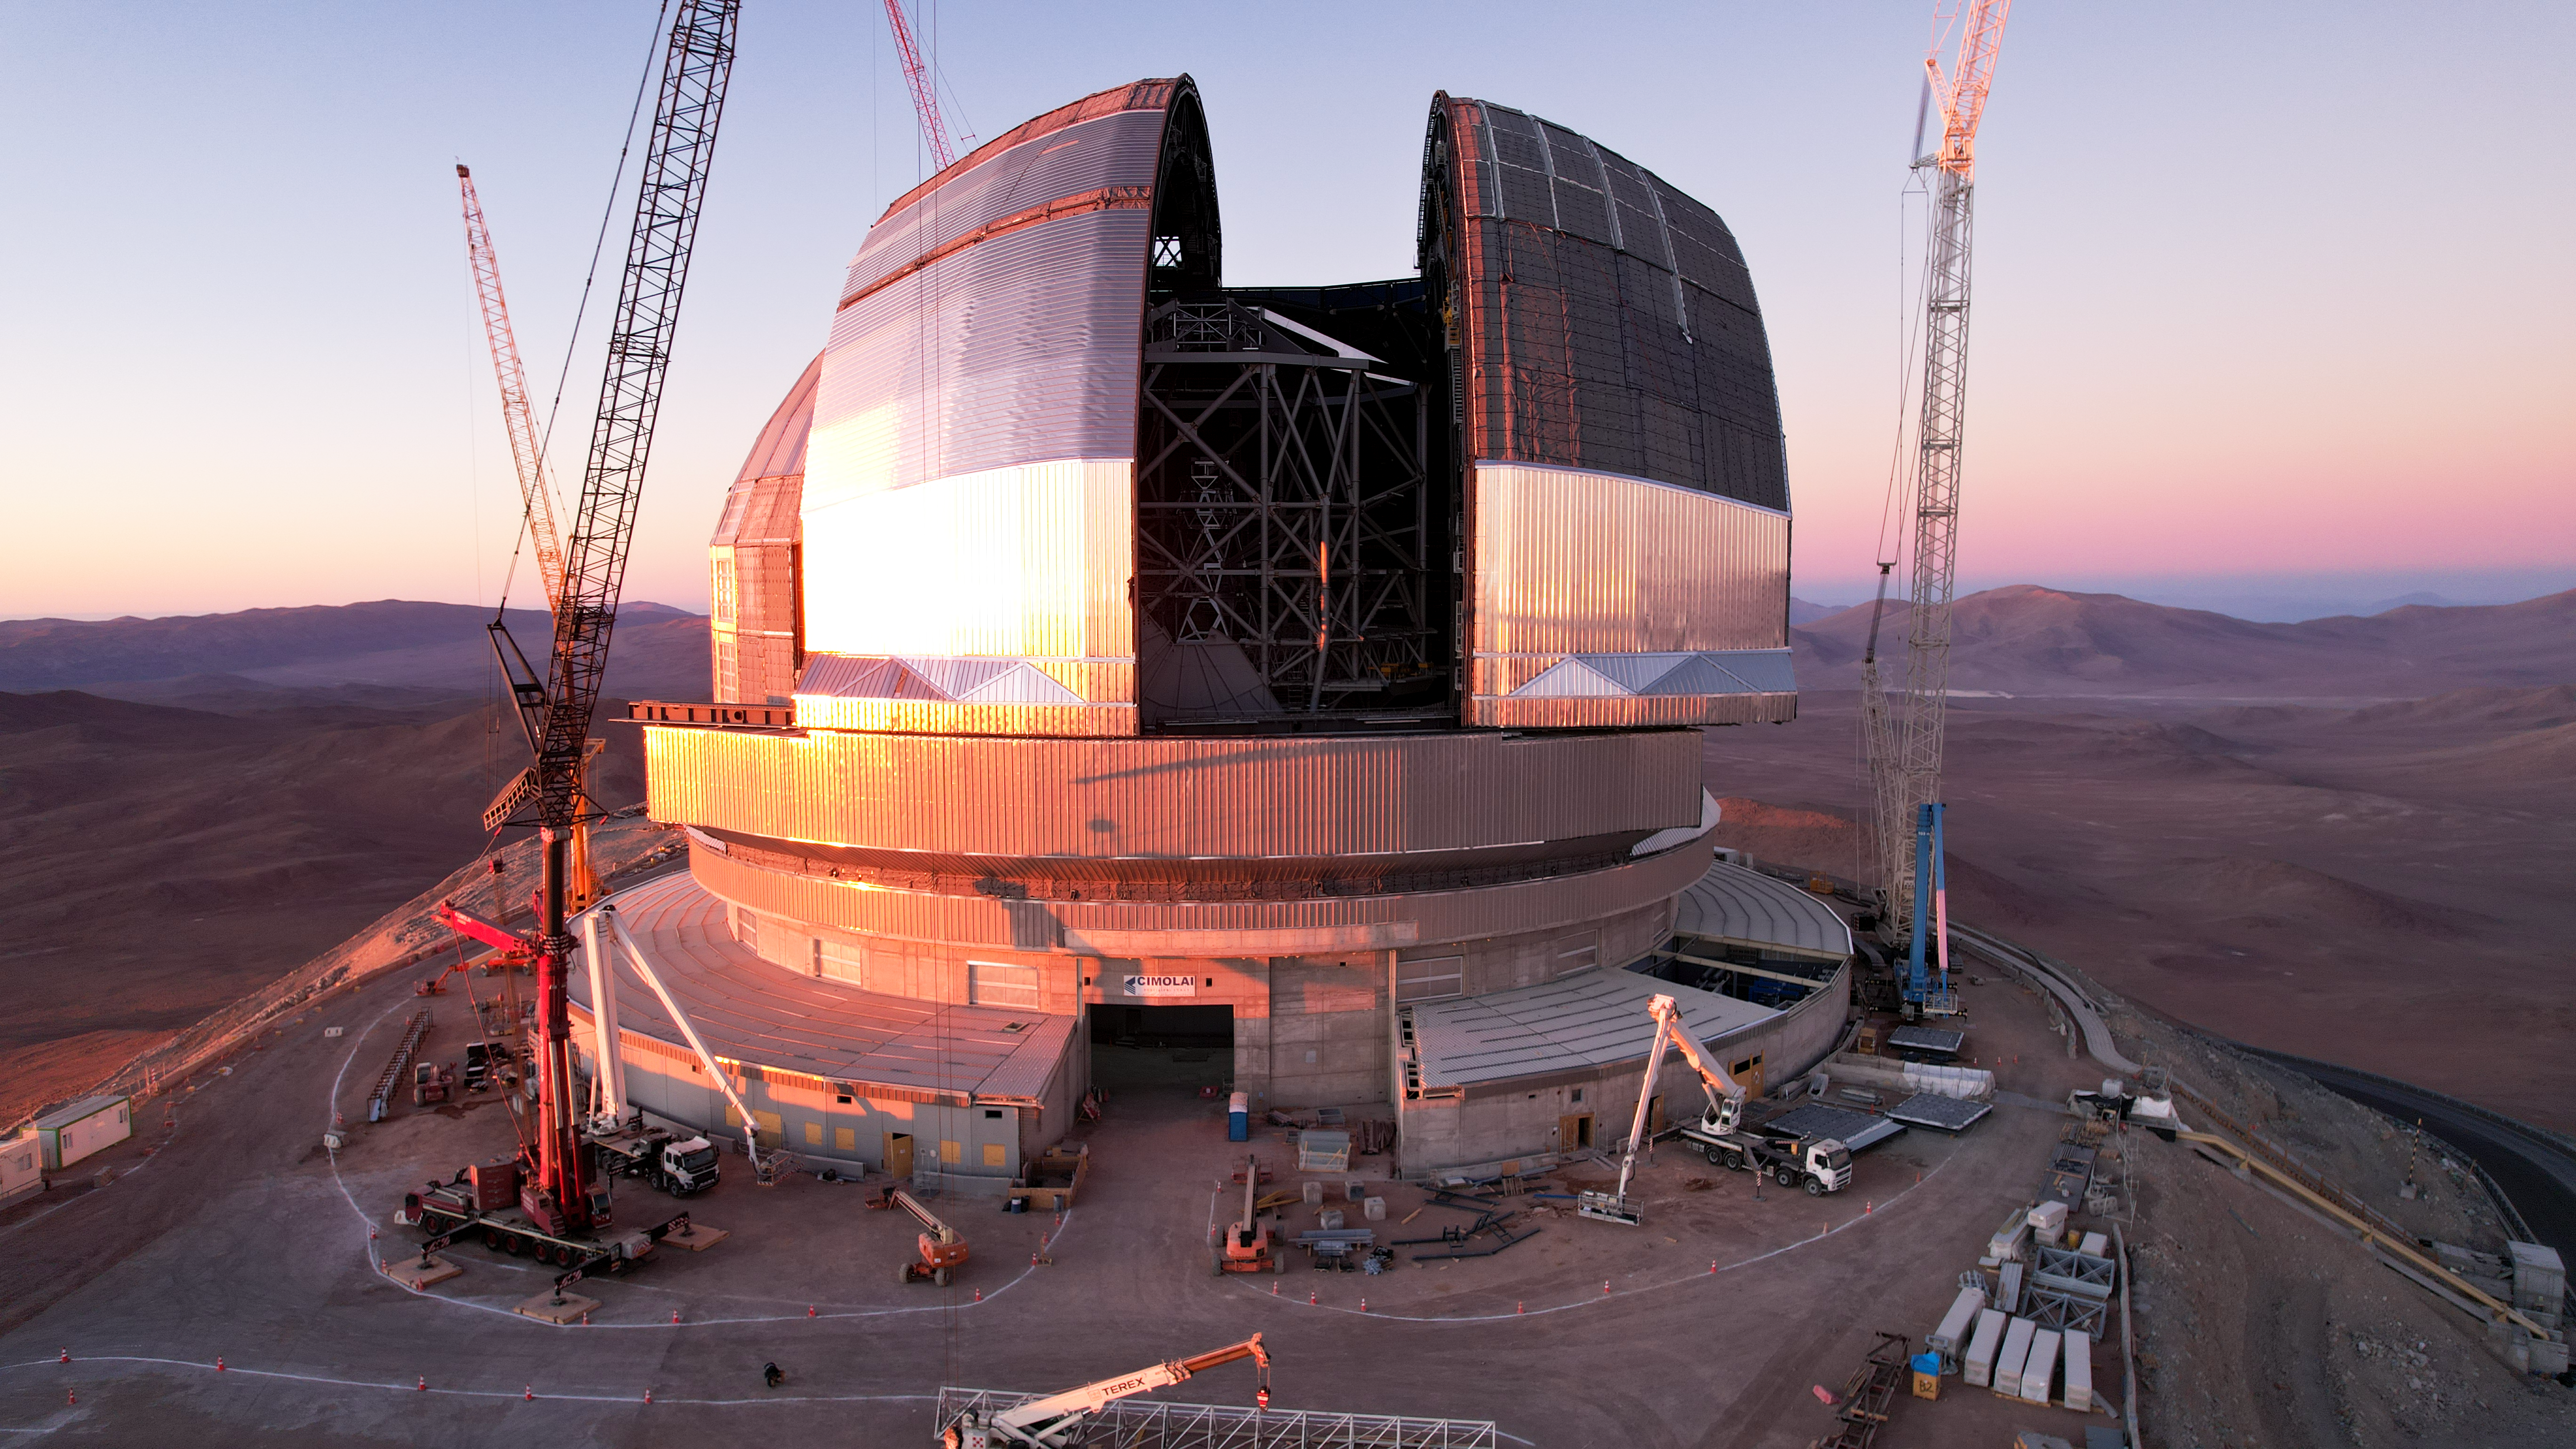

A doorway to the Universe

This drone shot of ESO's Extremely Large Telescope (ELT), taken in November 2025, shows the achievement of a key step in its construction: the movement of the giant doors intended to guard the telescope within. The operation of these doors must be tested to ensure they are able to respond quickly in the event of external conditions in the extreme desert environment that could damage the instruments within. Once the ELT is in operation the doors will be closed during the day to protect the interior from heat and dust, before opening at night — providing a doorway to a deeper exploration of our Universe.

This image, taken in November 2025, shows the construction progress from a drone shot.

Credit: ESO/G. Vecchia